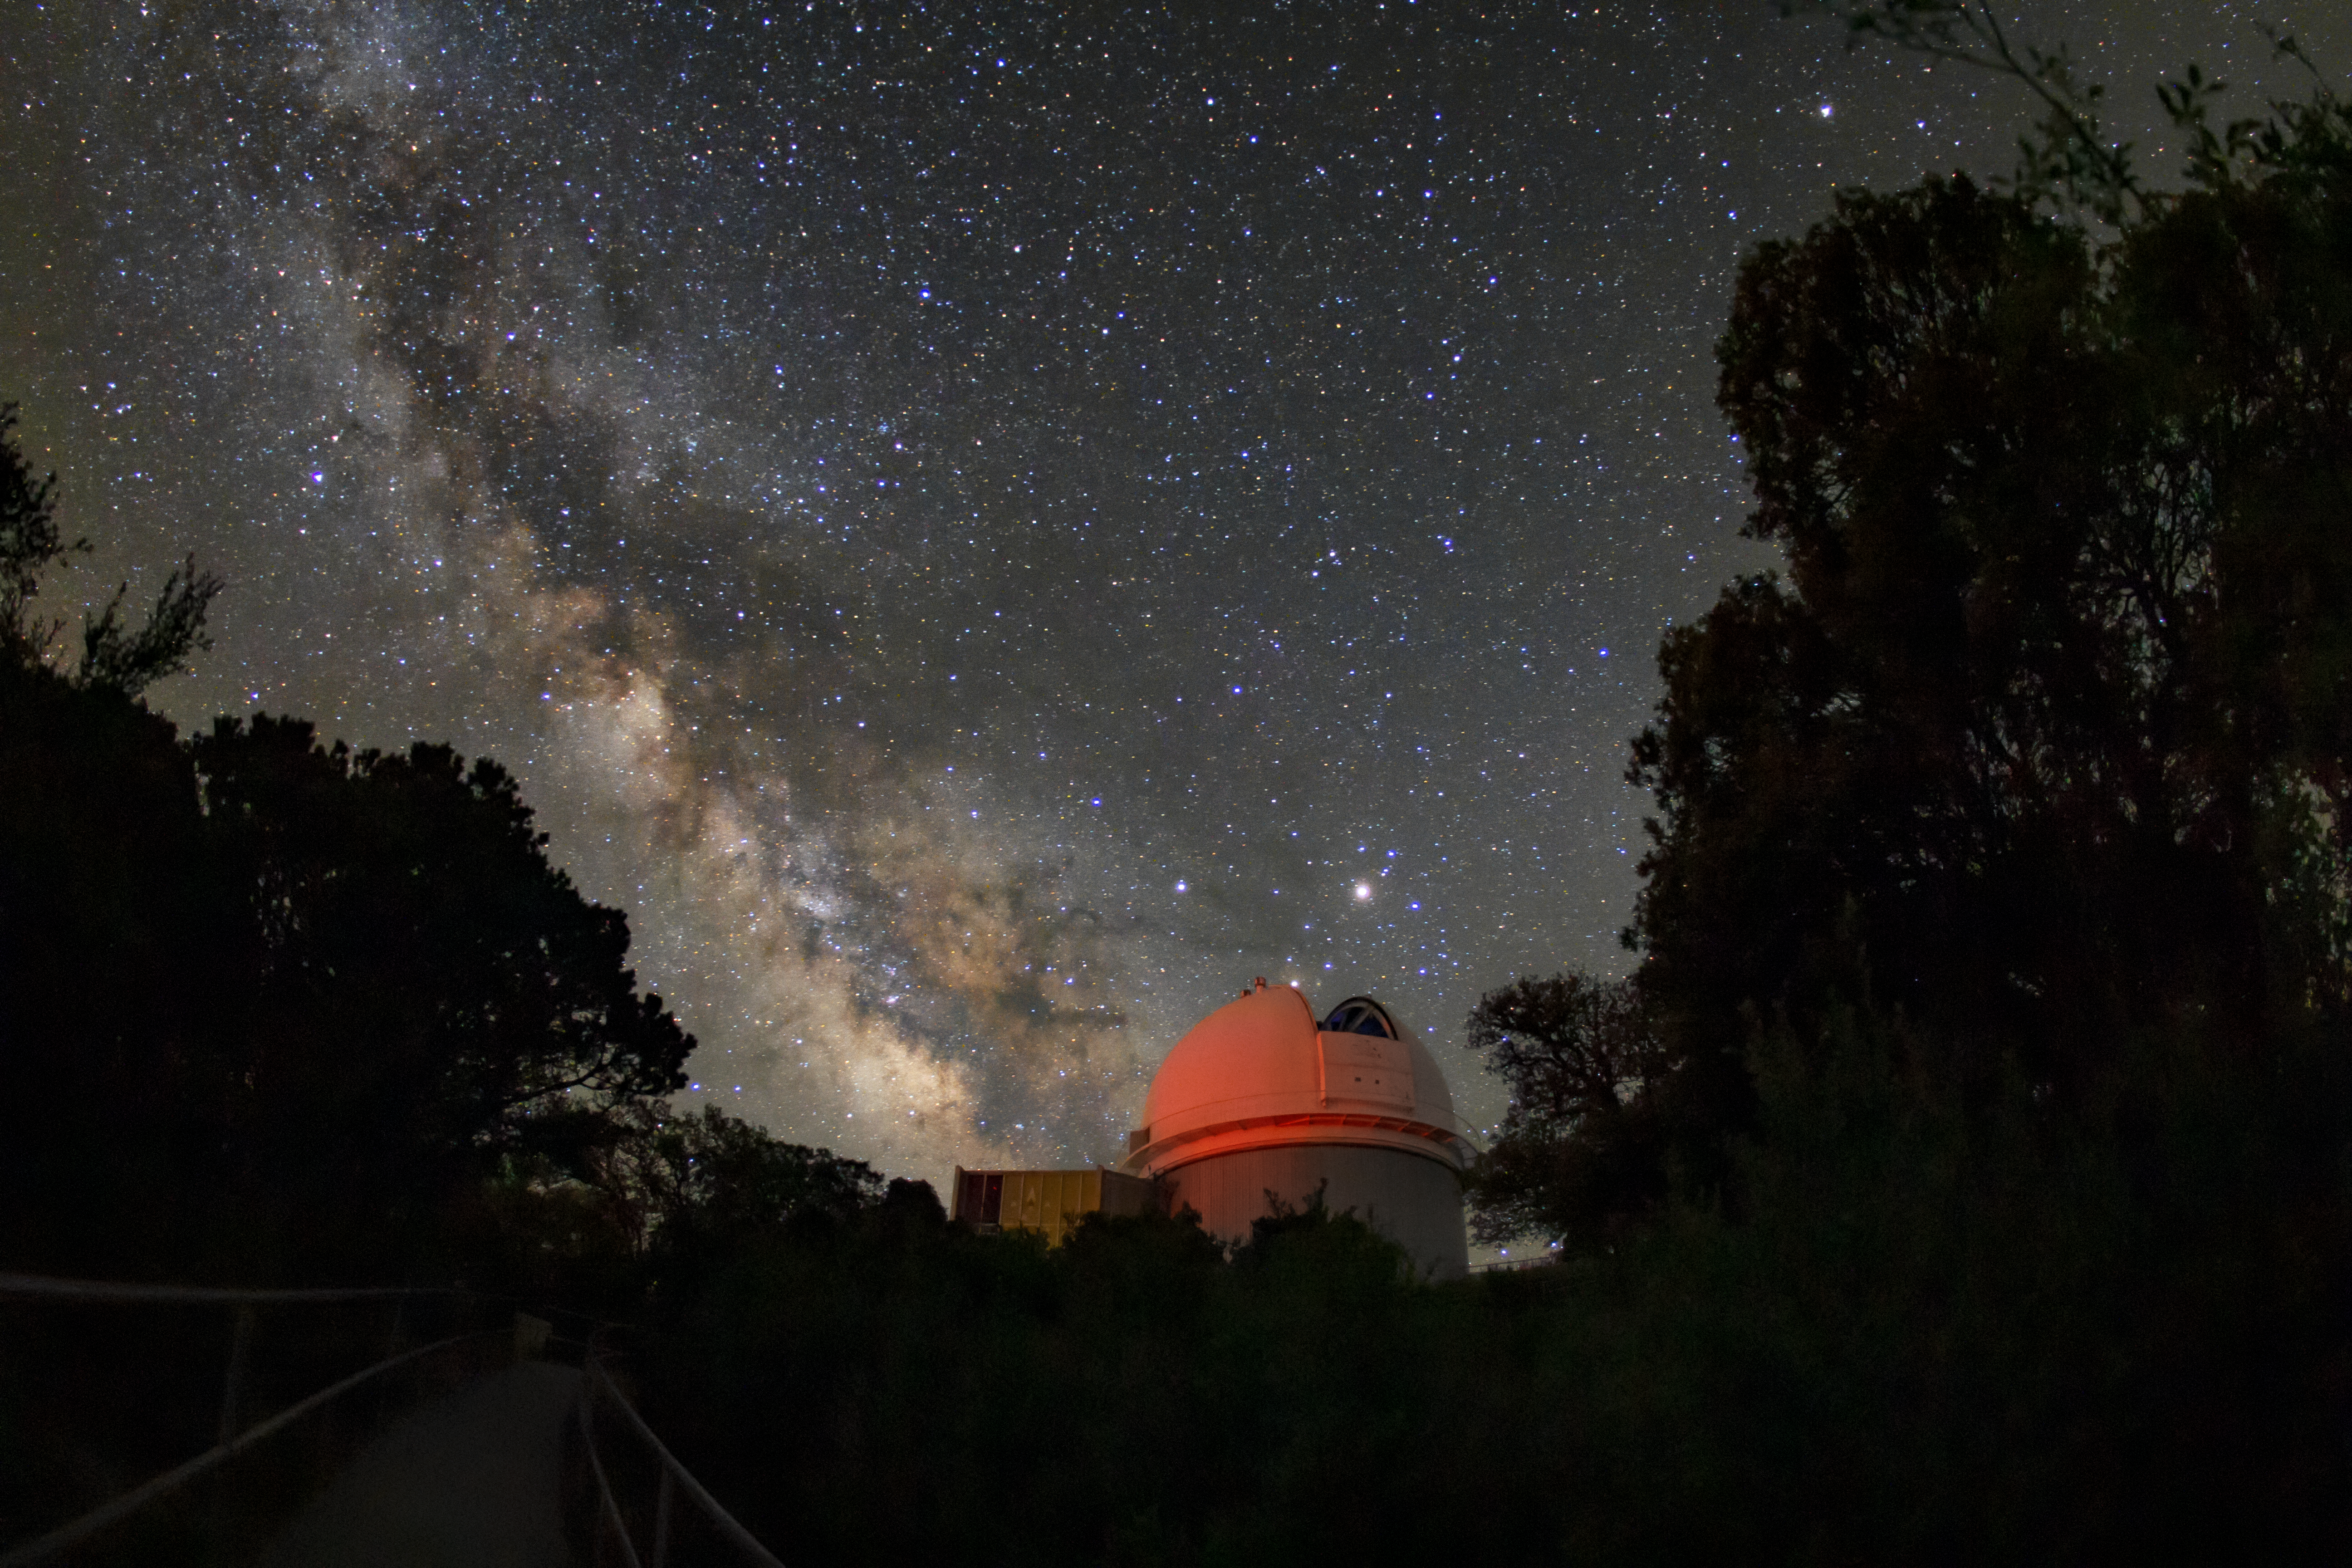

Milky Way over the WIYN 0.9-meter Telescope

The Milky Way can be seen over the WIYN 0.9-meter Telescope in this long-exposure photo.

Credit: NOIRLab/AURA/NSF/R. Sparks